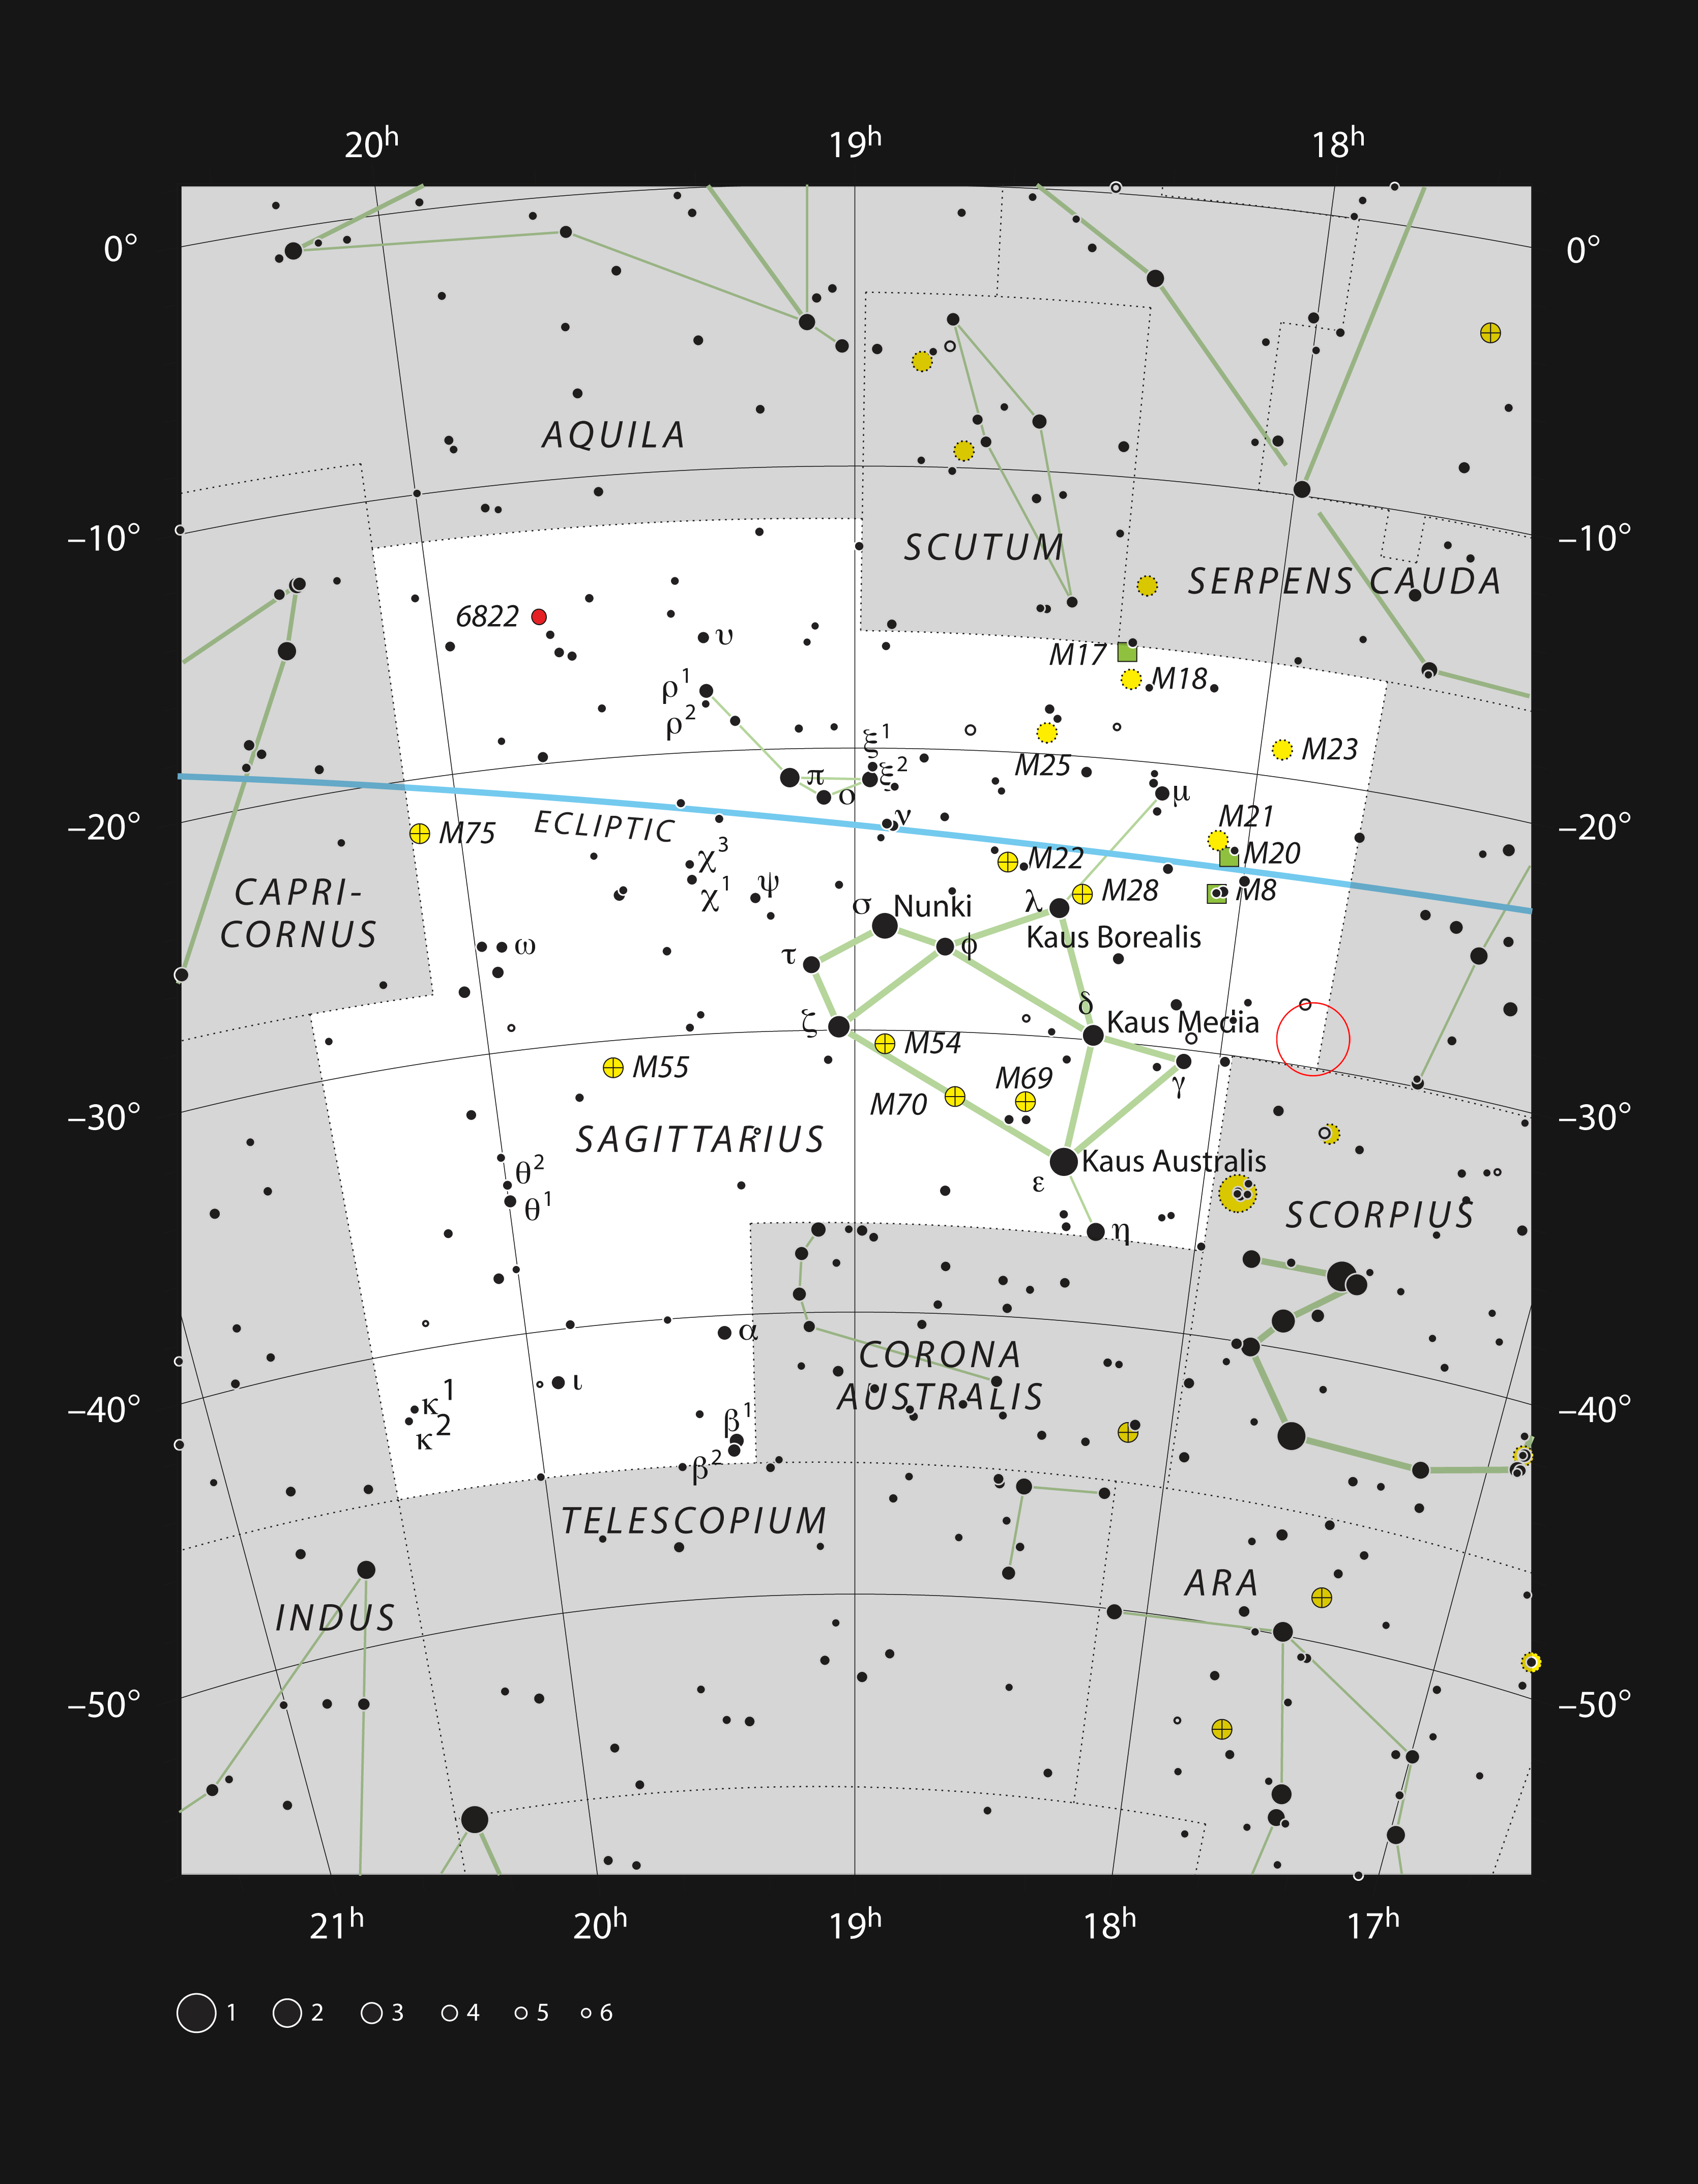

Sagittarius A* in the constellation of Sagittarius

This chart shows the location of the field of view within which Sagittarius A* resides — the black hole is marked with a red circle within the constellation of Sagittarius (The Archer). This map shows most of the stars visible to the unaided eye under good conditions.

Credit: ESO, IAU and Sky & Telescope